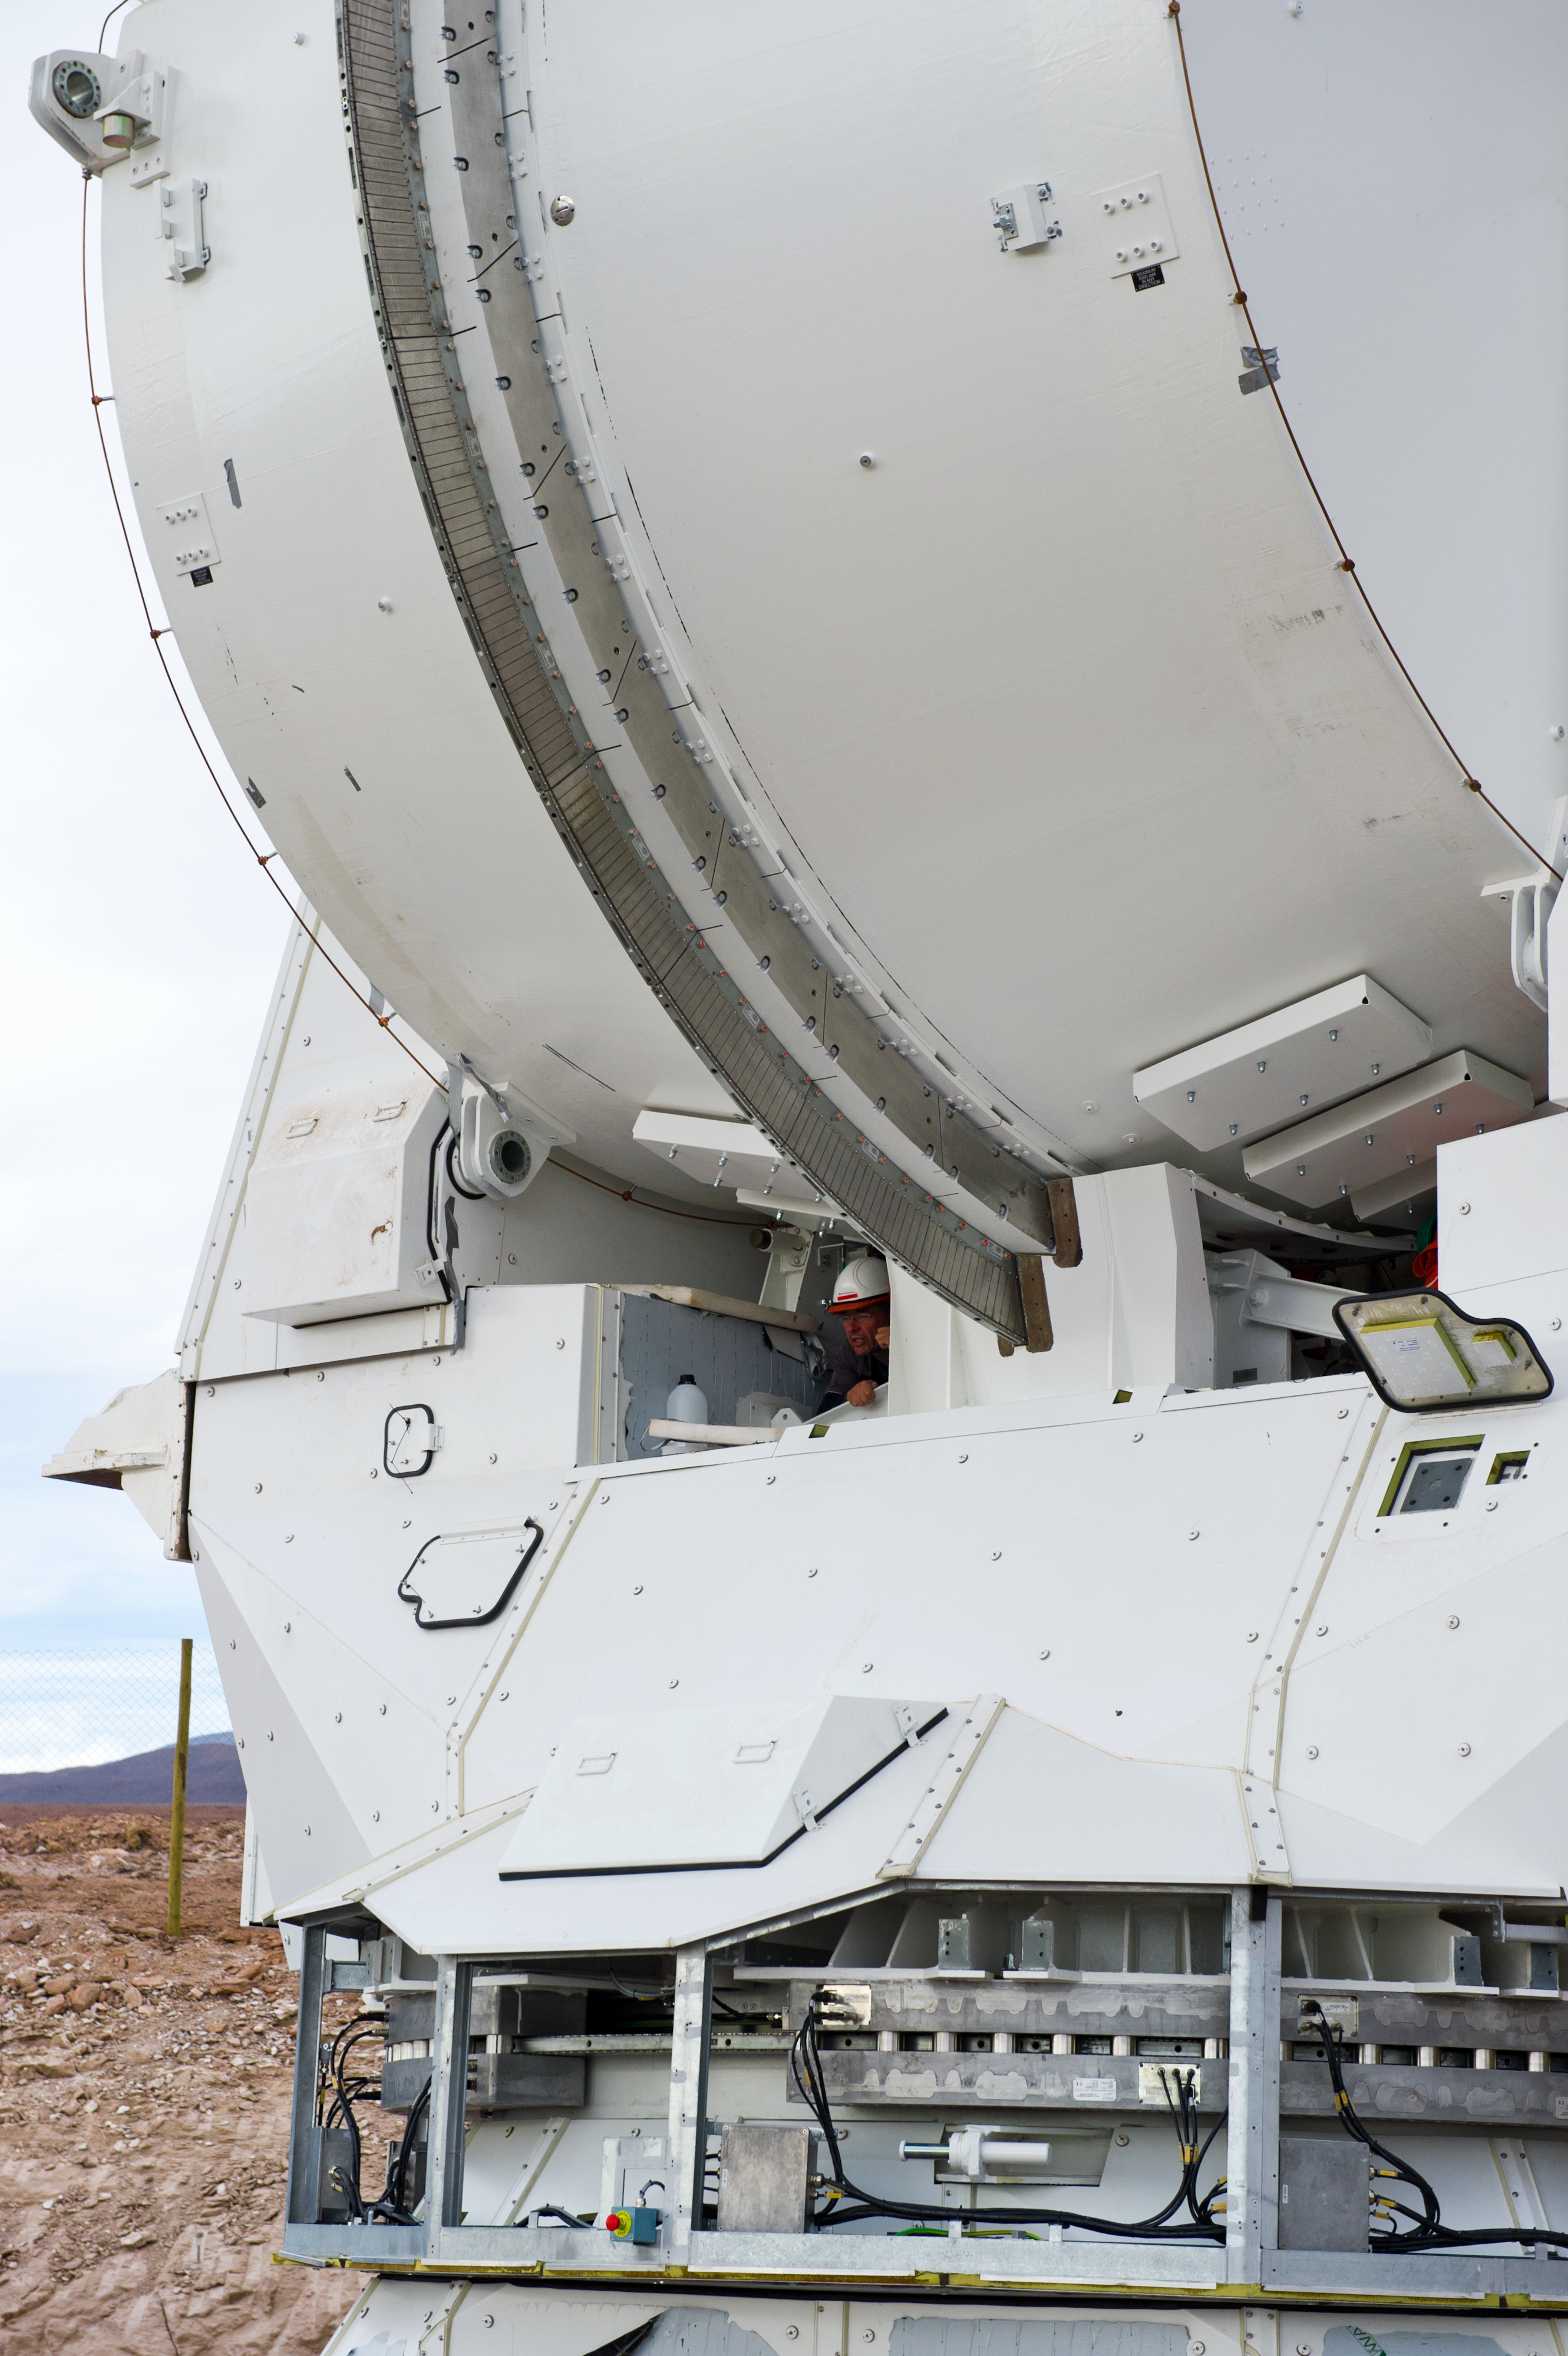

Working on a European antenna

An engineer is working on the integration of a European antenna. This picture was taken in June 2010 at the ALMA Operations Support Facility (OSF), located at 2900 m altitude on the road to the 5000-metre-high Chajnantor plateau. ALMA, the Atacama Large Millimeter/submillimeter Array, is the largest astronomical project in existence and is a truly global partnership of Europe, North
America and East Asia in cooperation with the Republic of Chile. The ALMA array will initially be composed of 66 antennas, provided by the different partners. ESO, the European partner in ALMA, has ordered 25 12-metre antennas, with an option for an additional seven, from the AEM Consortium.

Credit: ESO/José Francisco Salgado (josefrancisco.org)